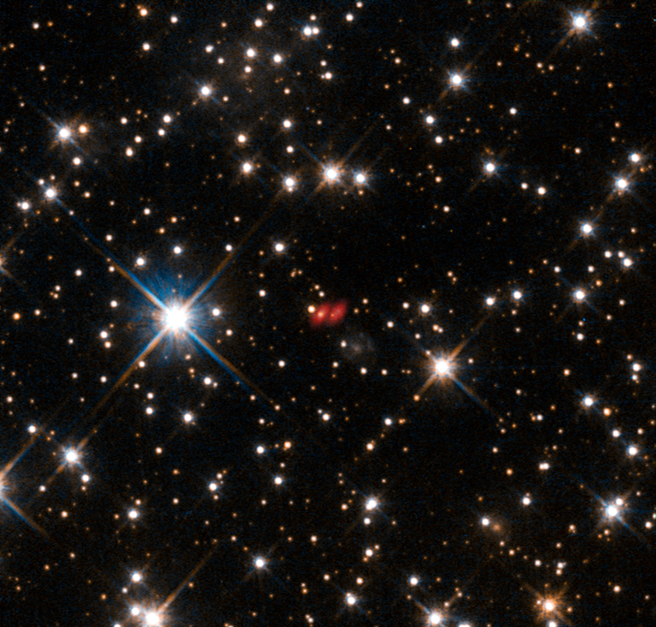

The distant active galaxy PKS 1830-211 from Hubble and ALMA

This image from the NASA/ESA Hubble Space Telescope shows the distant active galaxy PKG 1830-211. It shows up as an unremarkable looking star-like object, hard to spot among the many much closer real stars in this picture. Recent ALMA observations show both components of this distant gravitational lens and are marked in red on this composite picture.

Credit: ALMA (ESO/NAOJ/NRAO)/NASA/ESA/I. Martí-Vidal